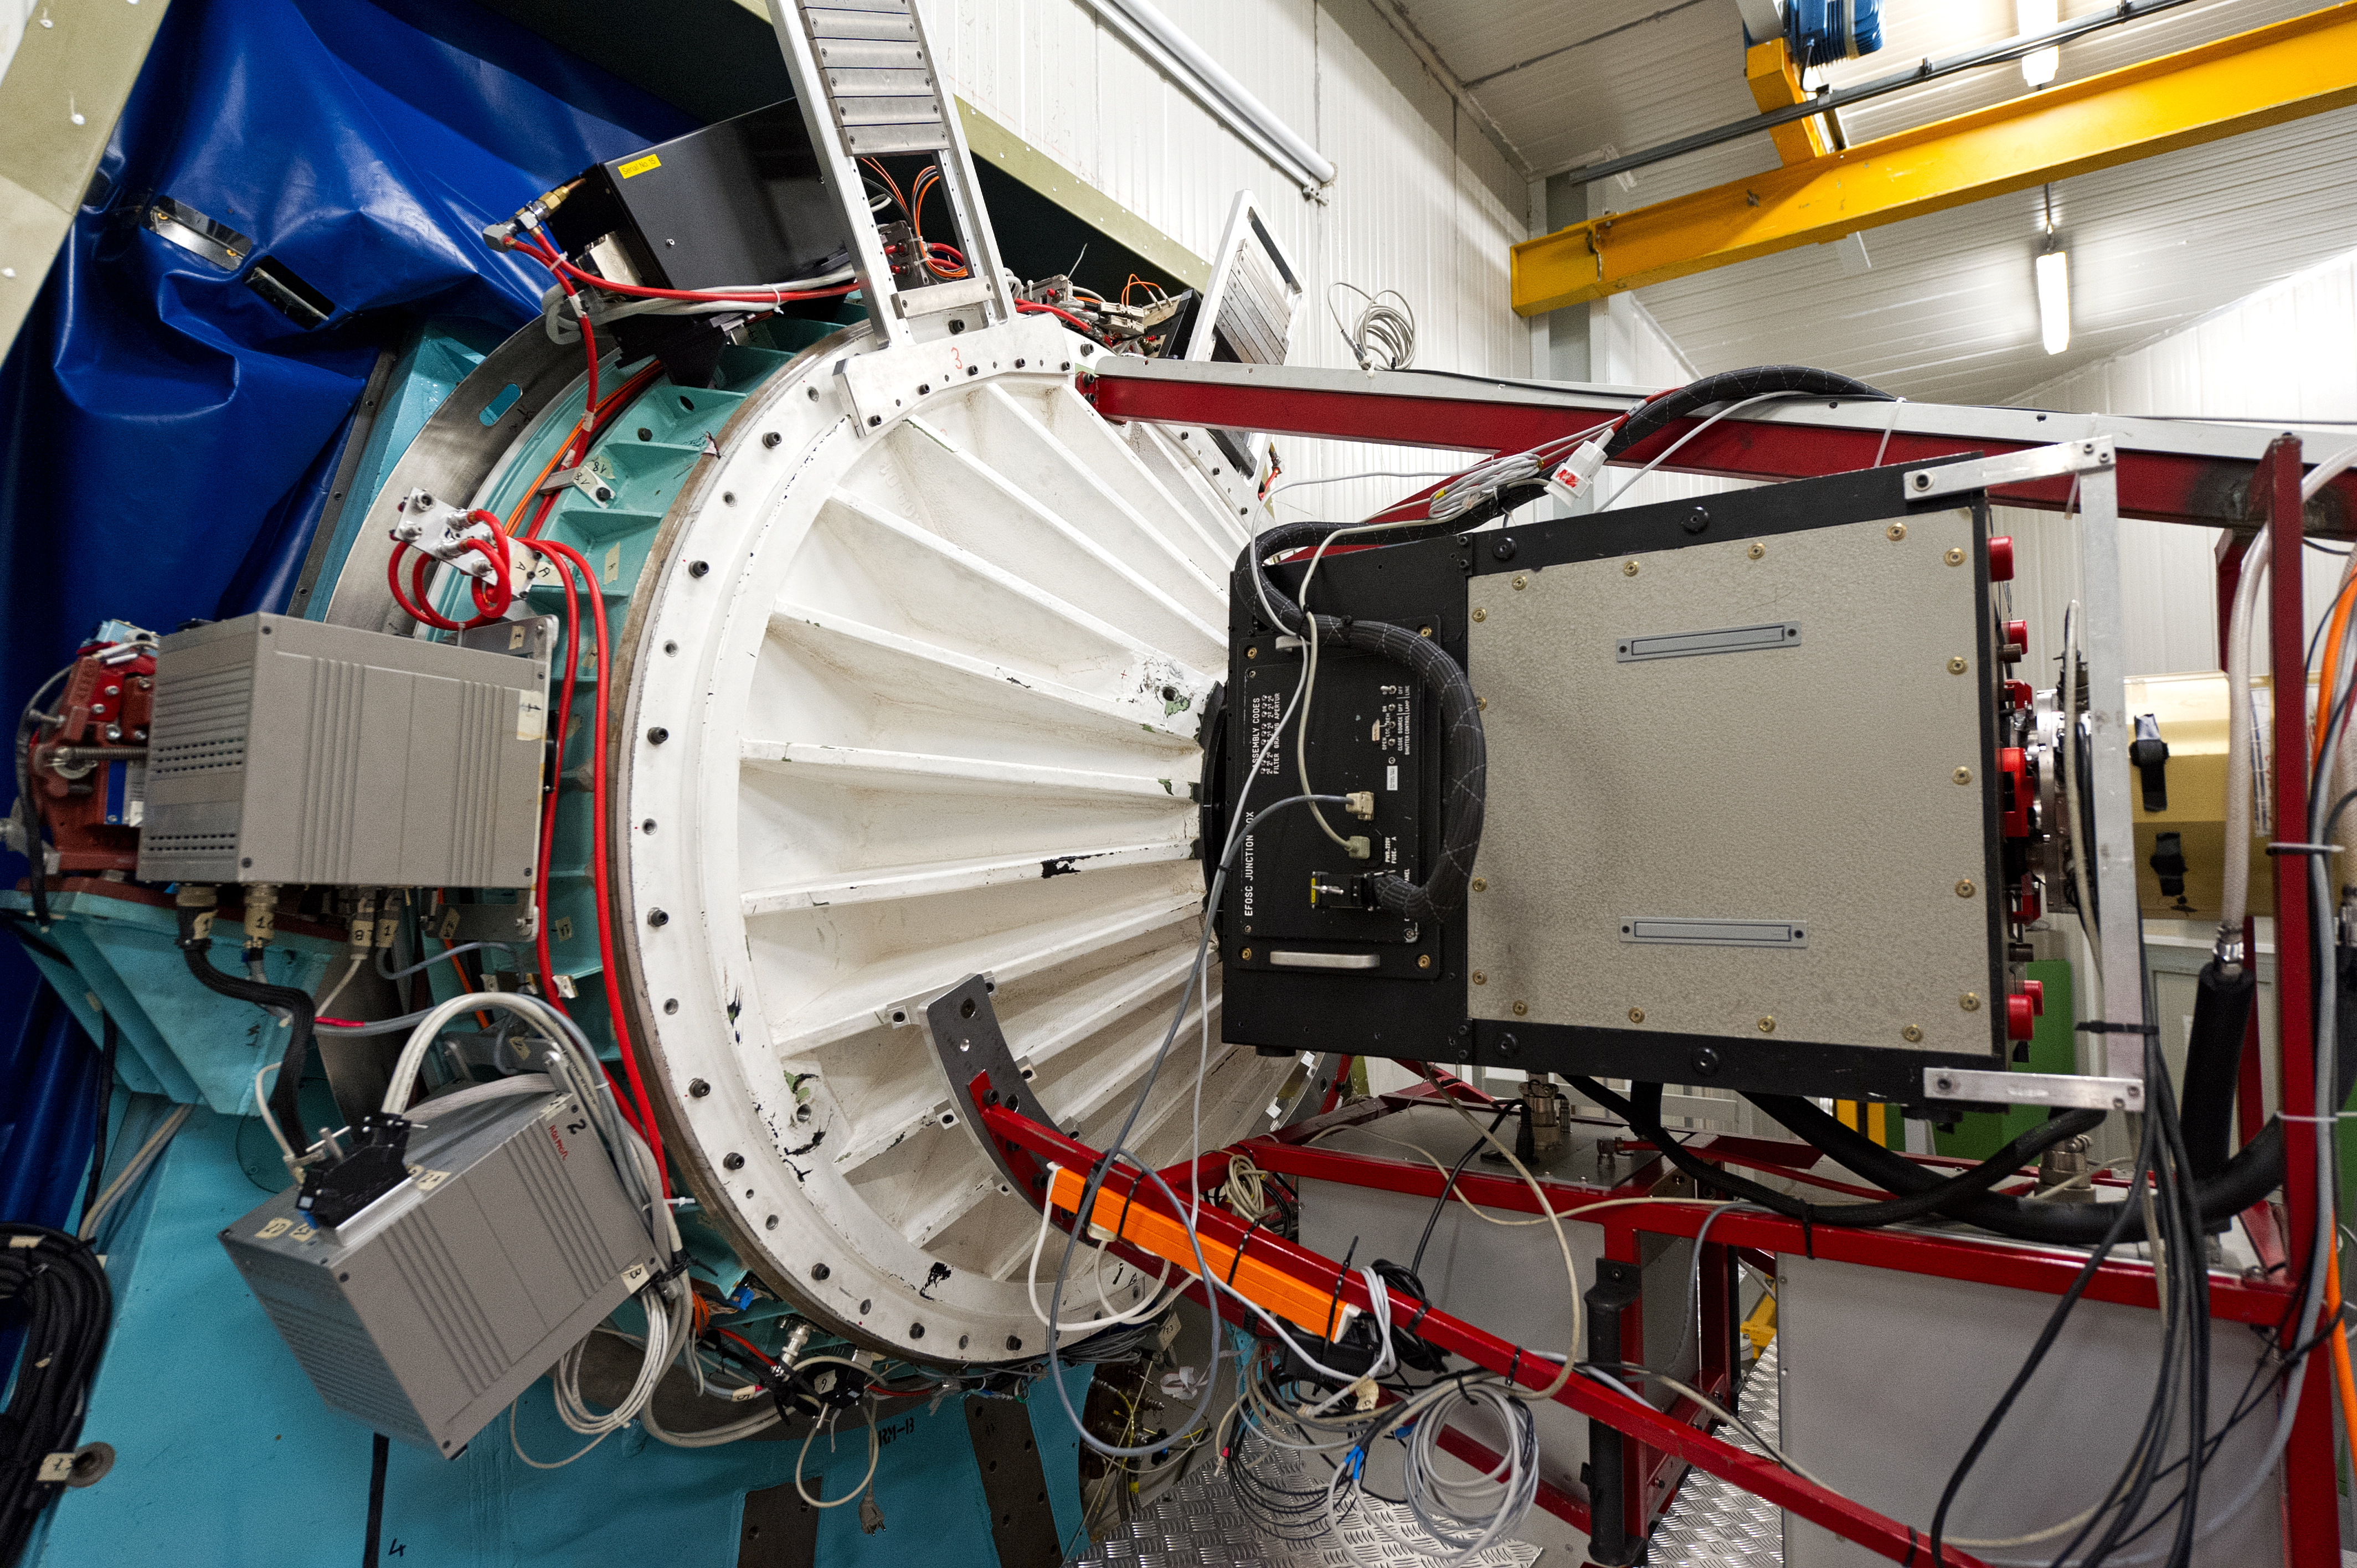

Inside La Silla

A rare view inside ESO's La Silla observatory.

Credit: ESO/José Francisco Salgado (josefrancisco.org)